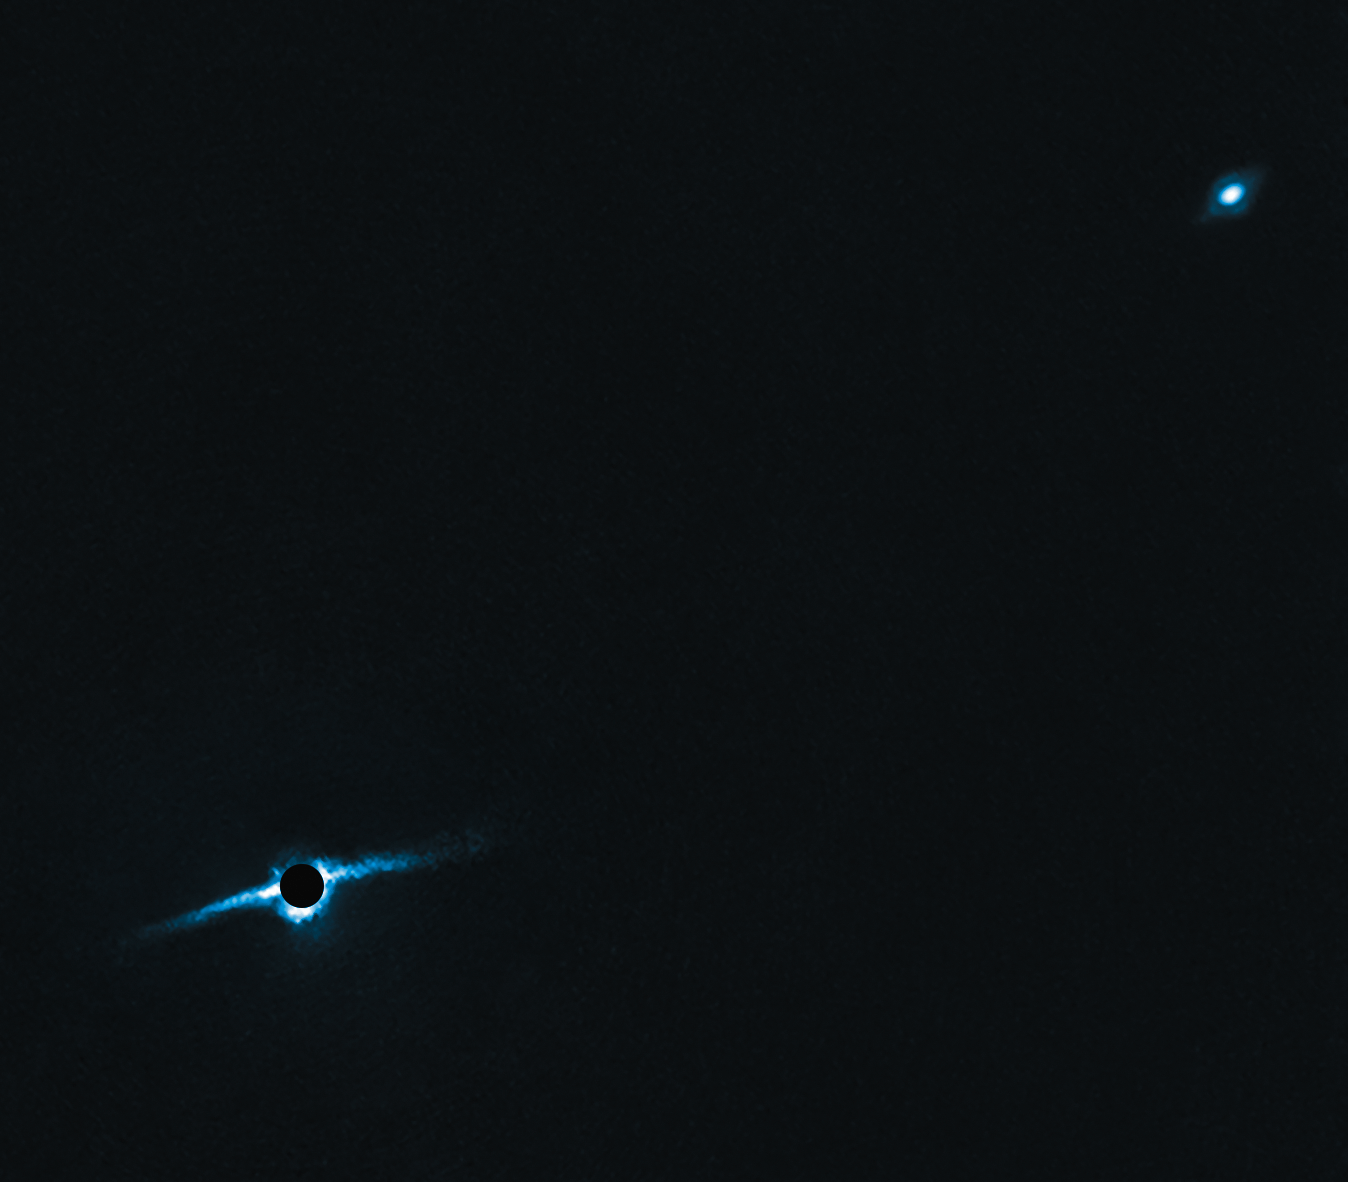

Planet-hunting SPHERE images first circumbinary planet system with disc

Observations by ESO’s planet-finding instrument, SPHERE, a high-contrast adaptive optics system installed on the third Unit Telescope of ESO’s Very Large Telescope, have revealed the edge-on disc of gas and dust present around the binary star system HD 106906AB.

HD 106906AB is a double star located in the constellation of Crux (The Southern Cross). Astronomers had long suspected that this 13 million-year-old stellar duo was encircled by a debris disc, due to the system’s youth and characteristic radiation. However, this disc had remained unseen — until now! The system’s spectacular debris disc can be seen towards the lower left area of this image. It is surrounding both stars, hence its name of circumbinary disc. The stars themselves are hidden behind a mask which prevent their glare from blinding the instrument.

These stars and the disc are also accompanied by an exoplanet, visible in the upper right, named HD 106906 b, which orbits around the binary star and its disc at a distance greater than any other exoplanet discovered to date — 650 times the average Earth–Sun distance, or nearly 97 billion kilometres. HD 106906 b has a mammoth mass of up to 11 times that of Jupiter, and a scorching surface temperature of 1500 degrees Celsius.

Thanks to SPHERE, HD 106906AB has become the first binary star system to have both an exoplanet and a debris disc successfully imaged, providing astronomers with a unique opportunity to study the complex process of circumbinary planet formation.

Credit: ESO, A. M. Lagrange (Université Grenoble Alpes)